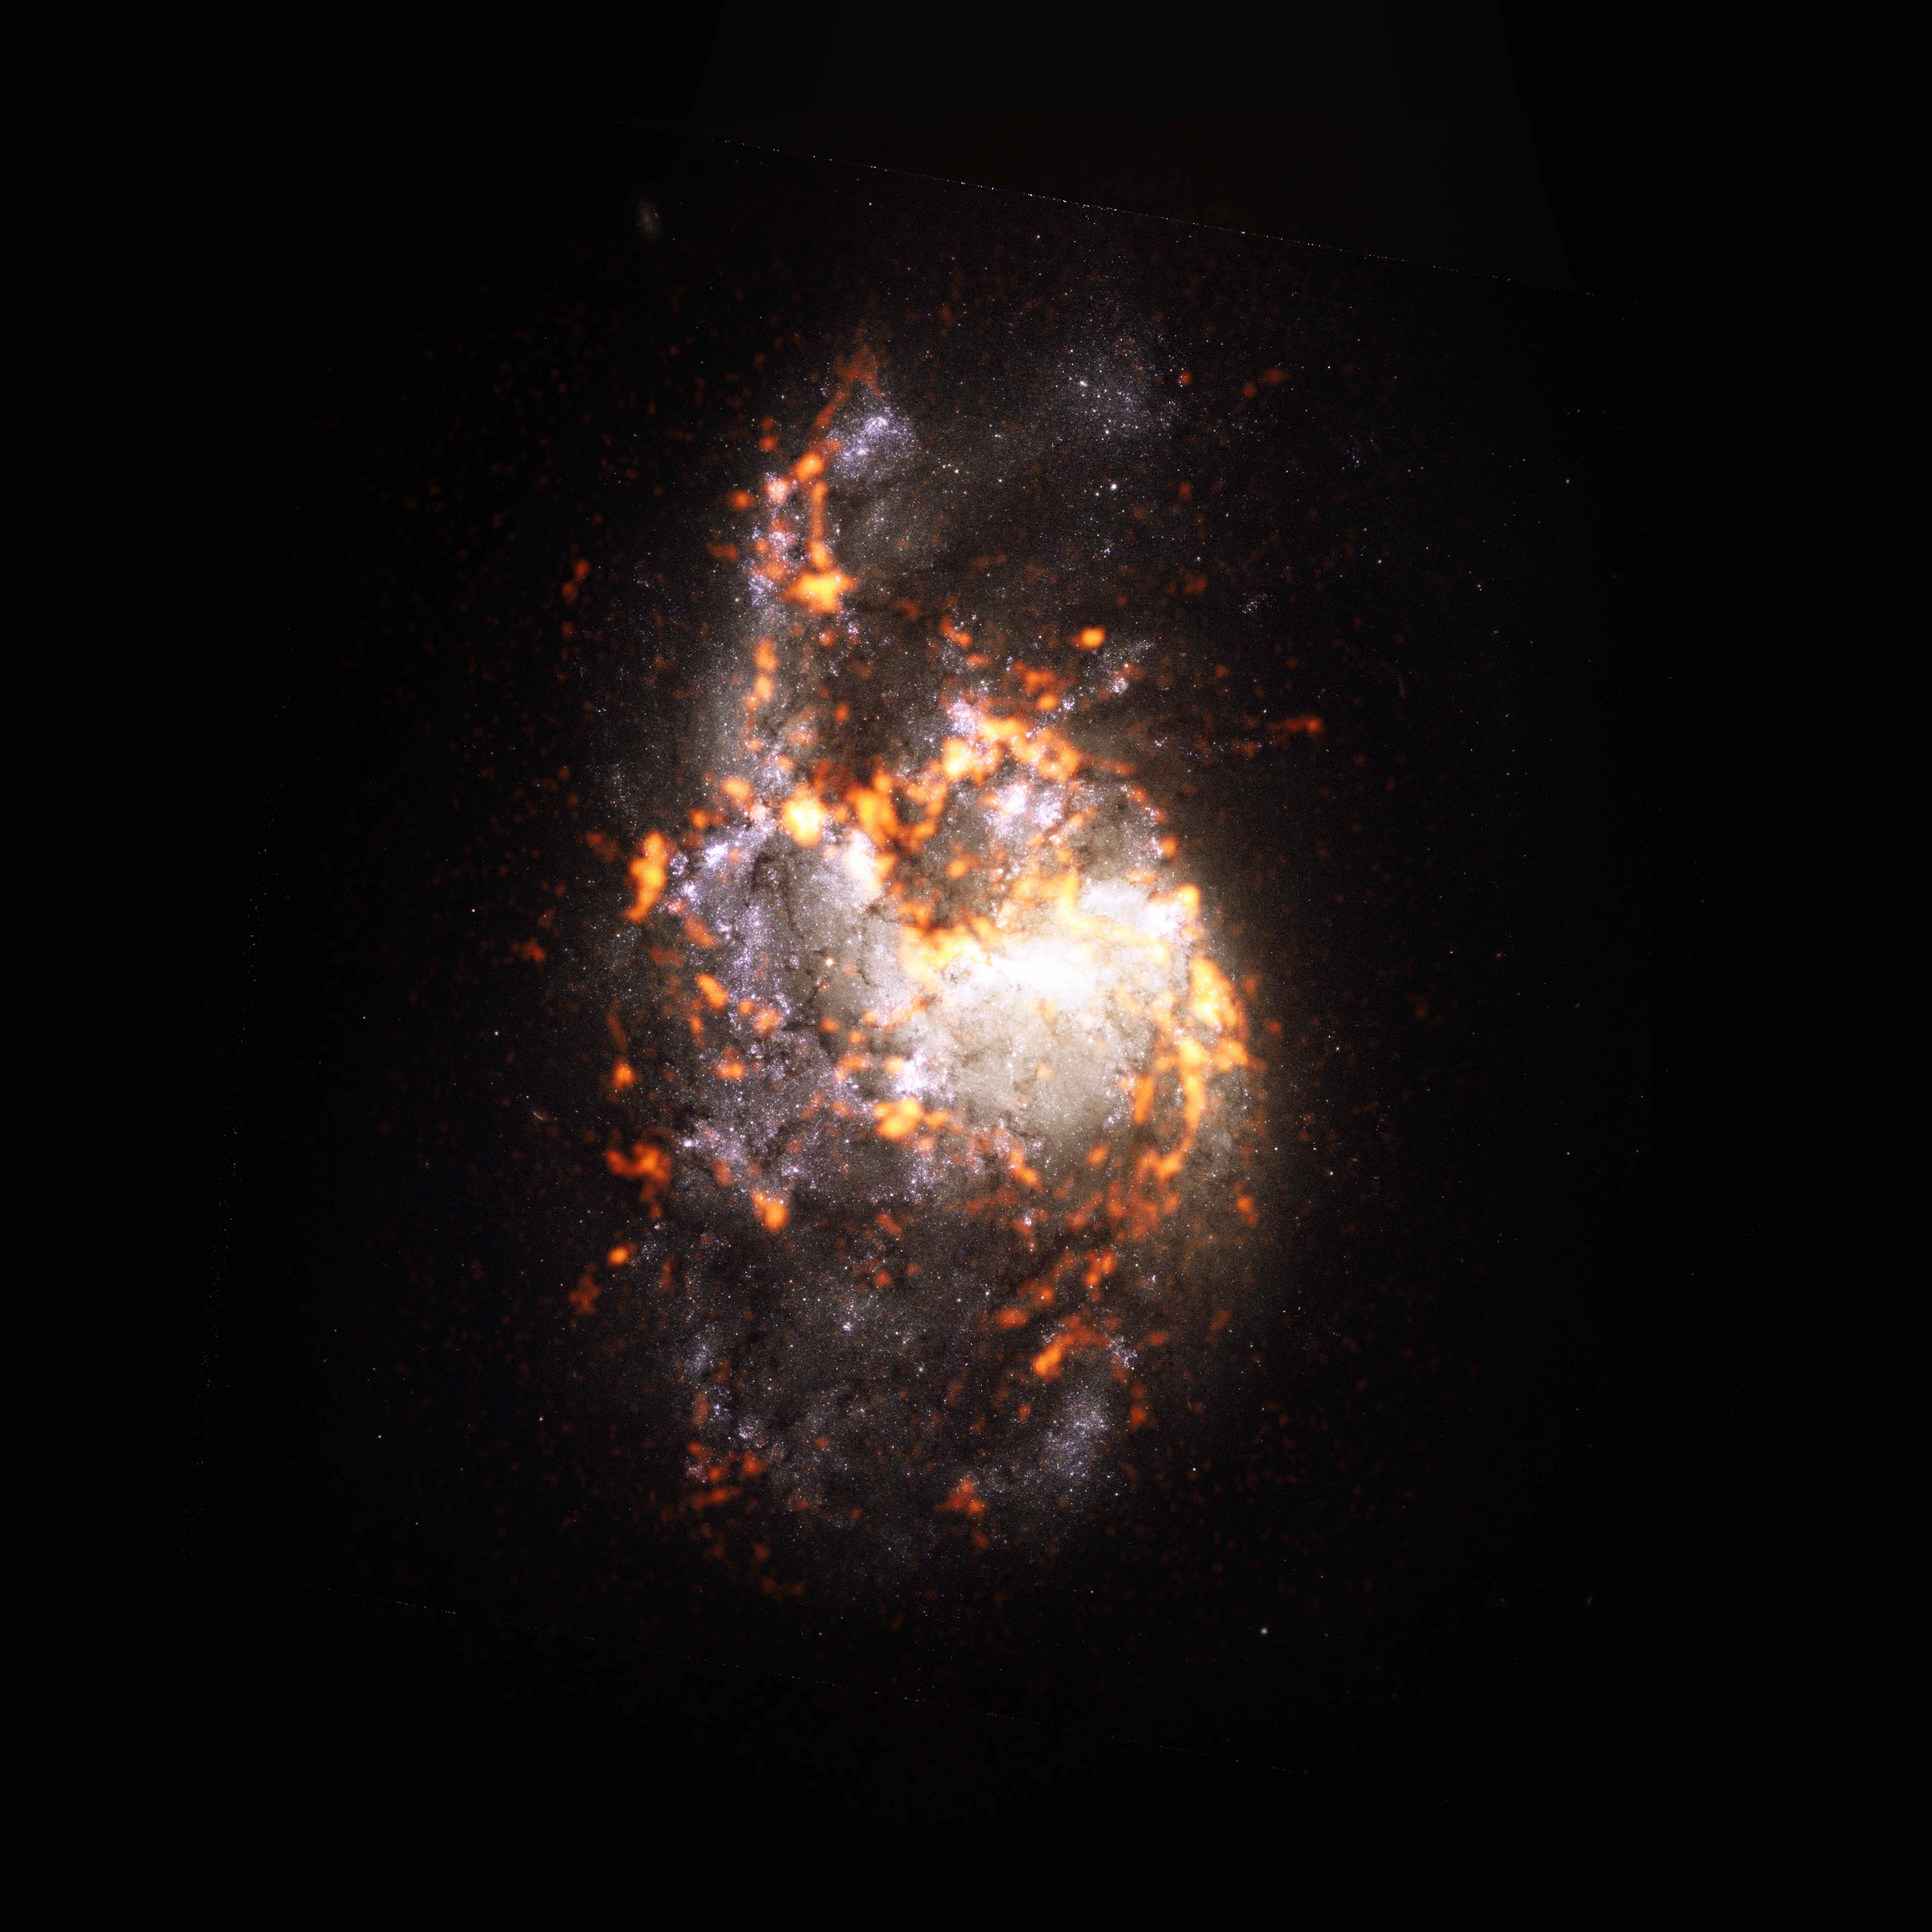

PHANGS-ALMA Survey: NGC1385

During a survey of nearly 100 galaxies in the nearby Universe, the PHANGS team observed NGC1385, a galaxy featuring pure flocculent disk morphology. The survey concluded that contrary to accepted scientific theory, not all stellar nurseries look or act the same. NG1385 is shown here as an ALMA (orange) composite with Hubble Space Telescope (red) data.

Credit: ALMA (ESO/NAOJ/NRAO)/ESA/NASA/PHANGS, S. Dagnello (NRAO)